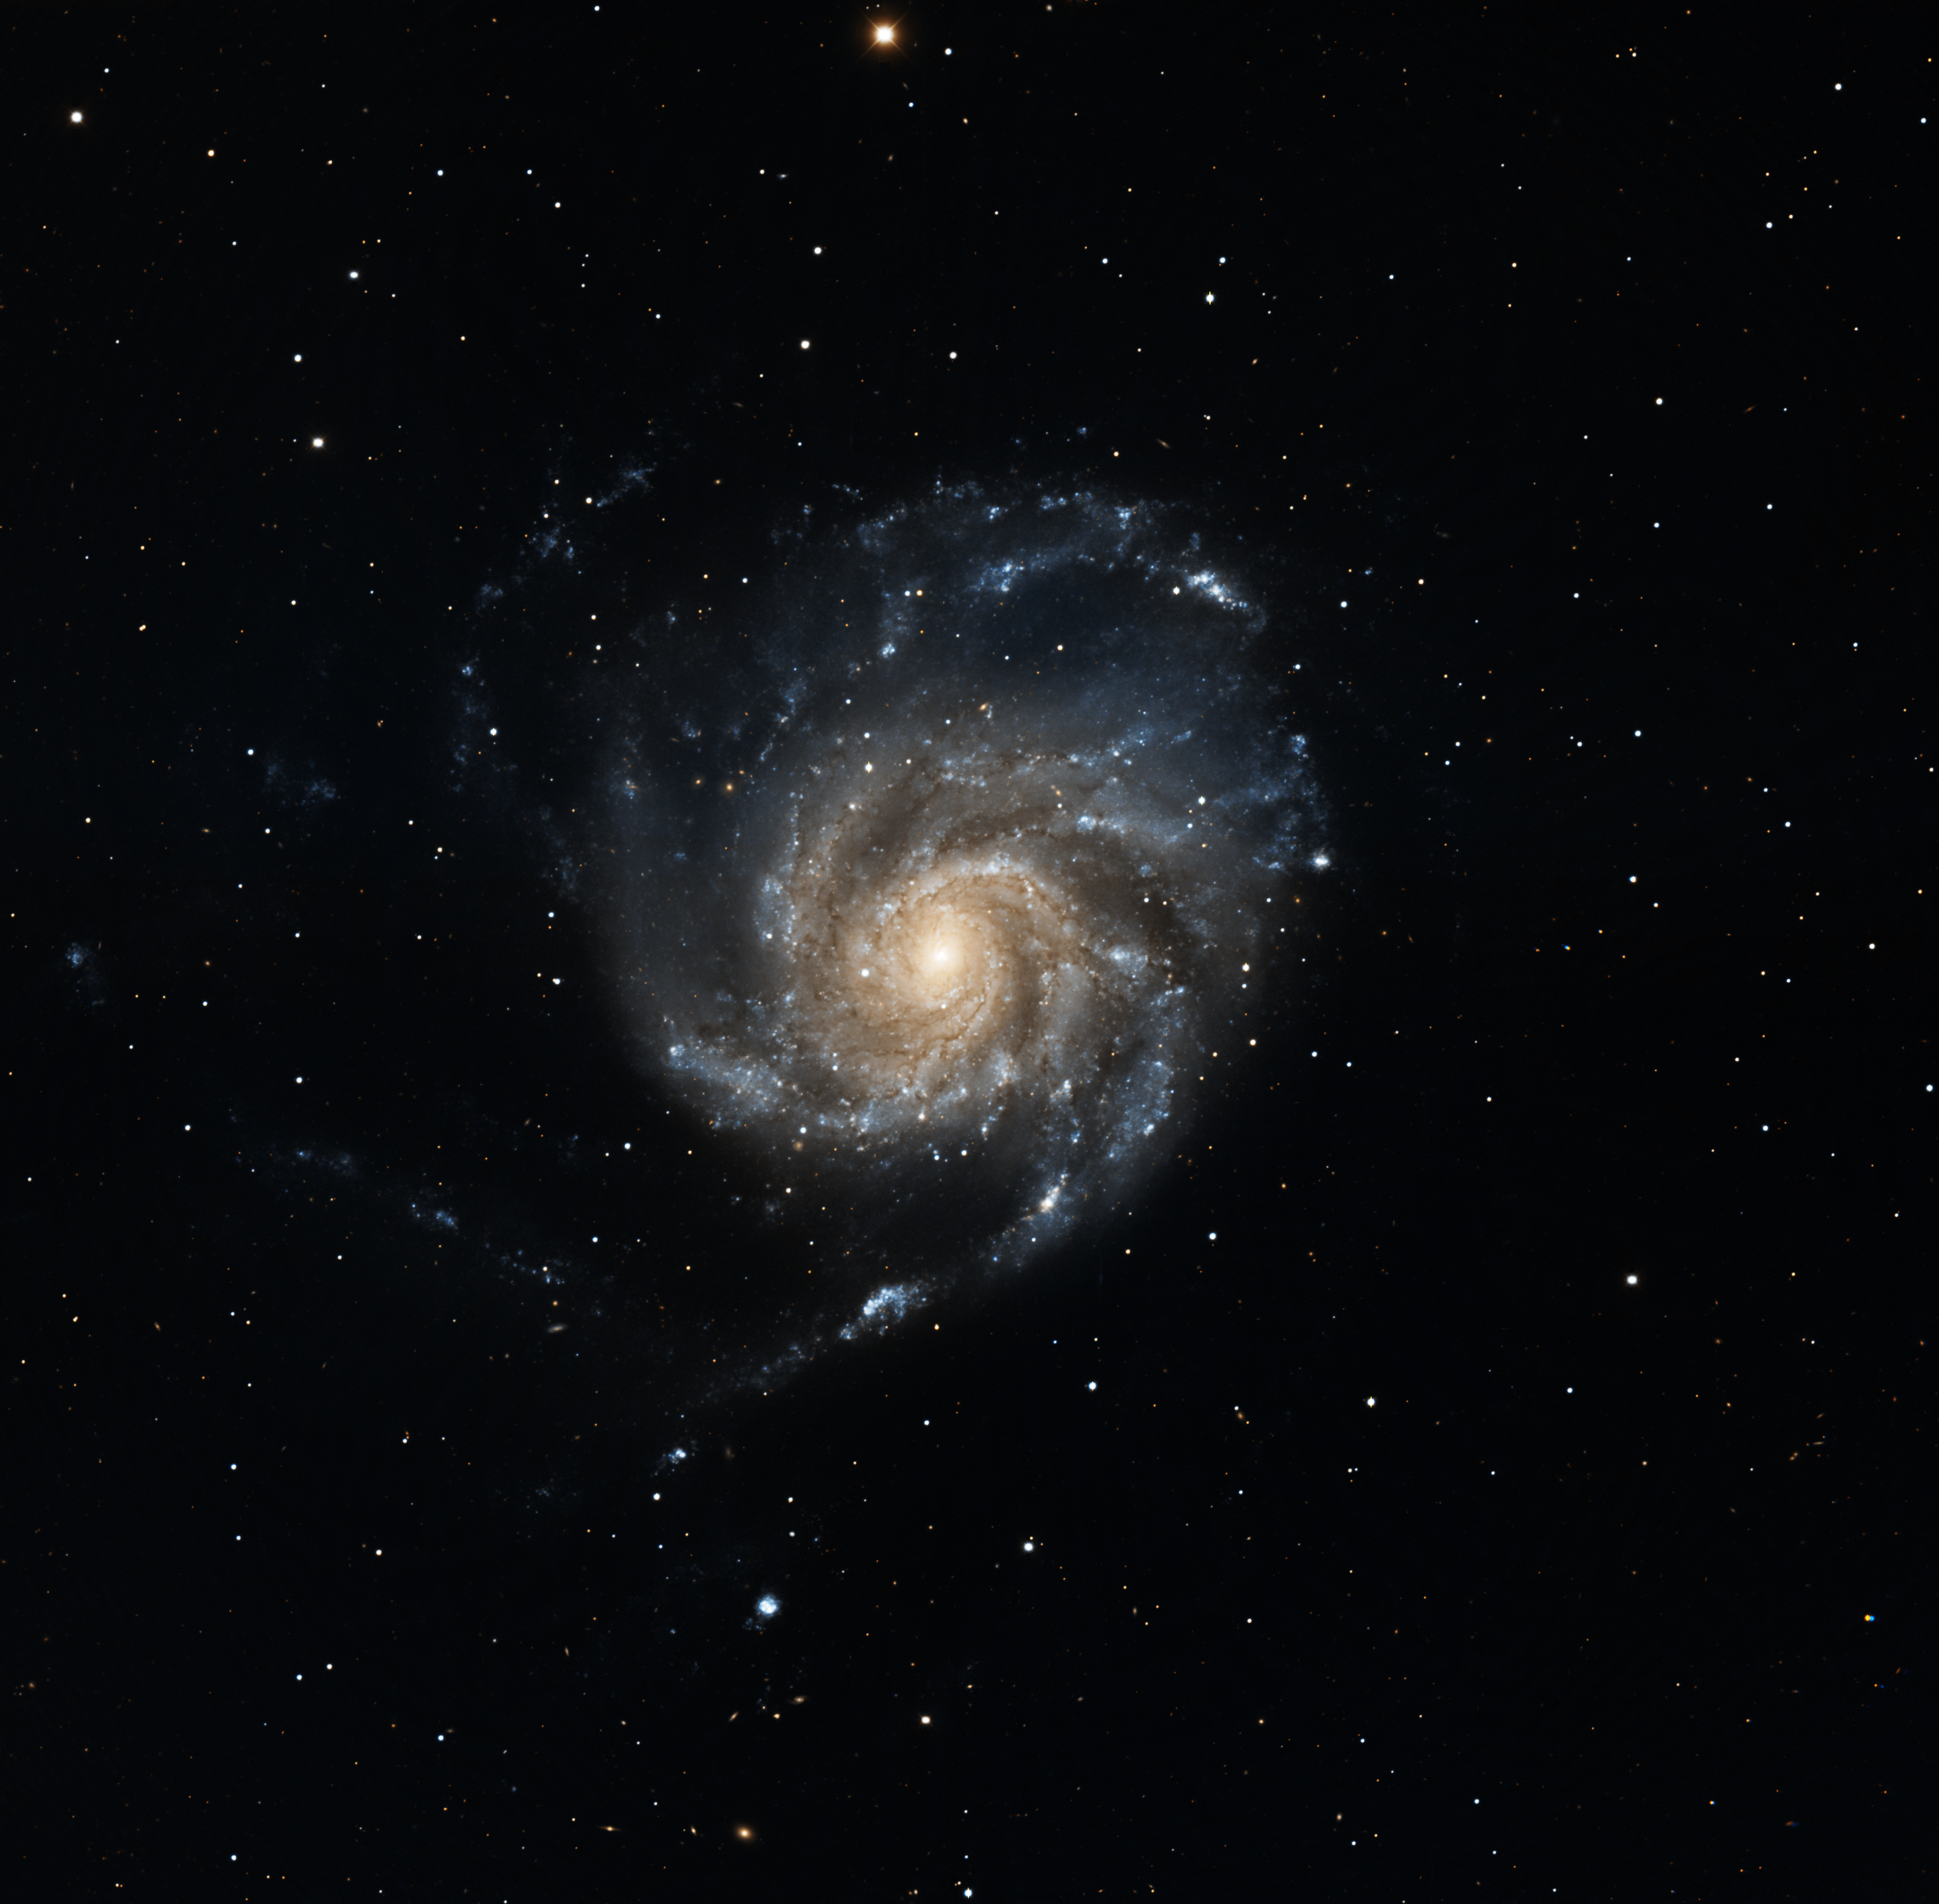

M101 Mosaic

The well-known spiral galaxy M101 was imaged by Dr George Jacoby at the Kitt Peak National Observatory's 0.9-meter telescope, using the new wide-field imaging system Mosaic. This instrument combines the pictures from eight separate CCD chips, carefully mounted next to each other for a total of 8192 pixels square, and can thus image a large area without sacrificing resolution. M101 (NGC5457) is a type Sc spiral galaxy in the constellation Ursa Major and is quite similar to our own Galaxy.

Credit: George Jacoby, Bruce Bohannan, Mark Hanna/NOIRLab/NSF/AURA/